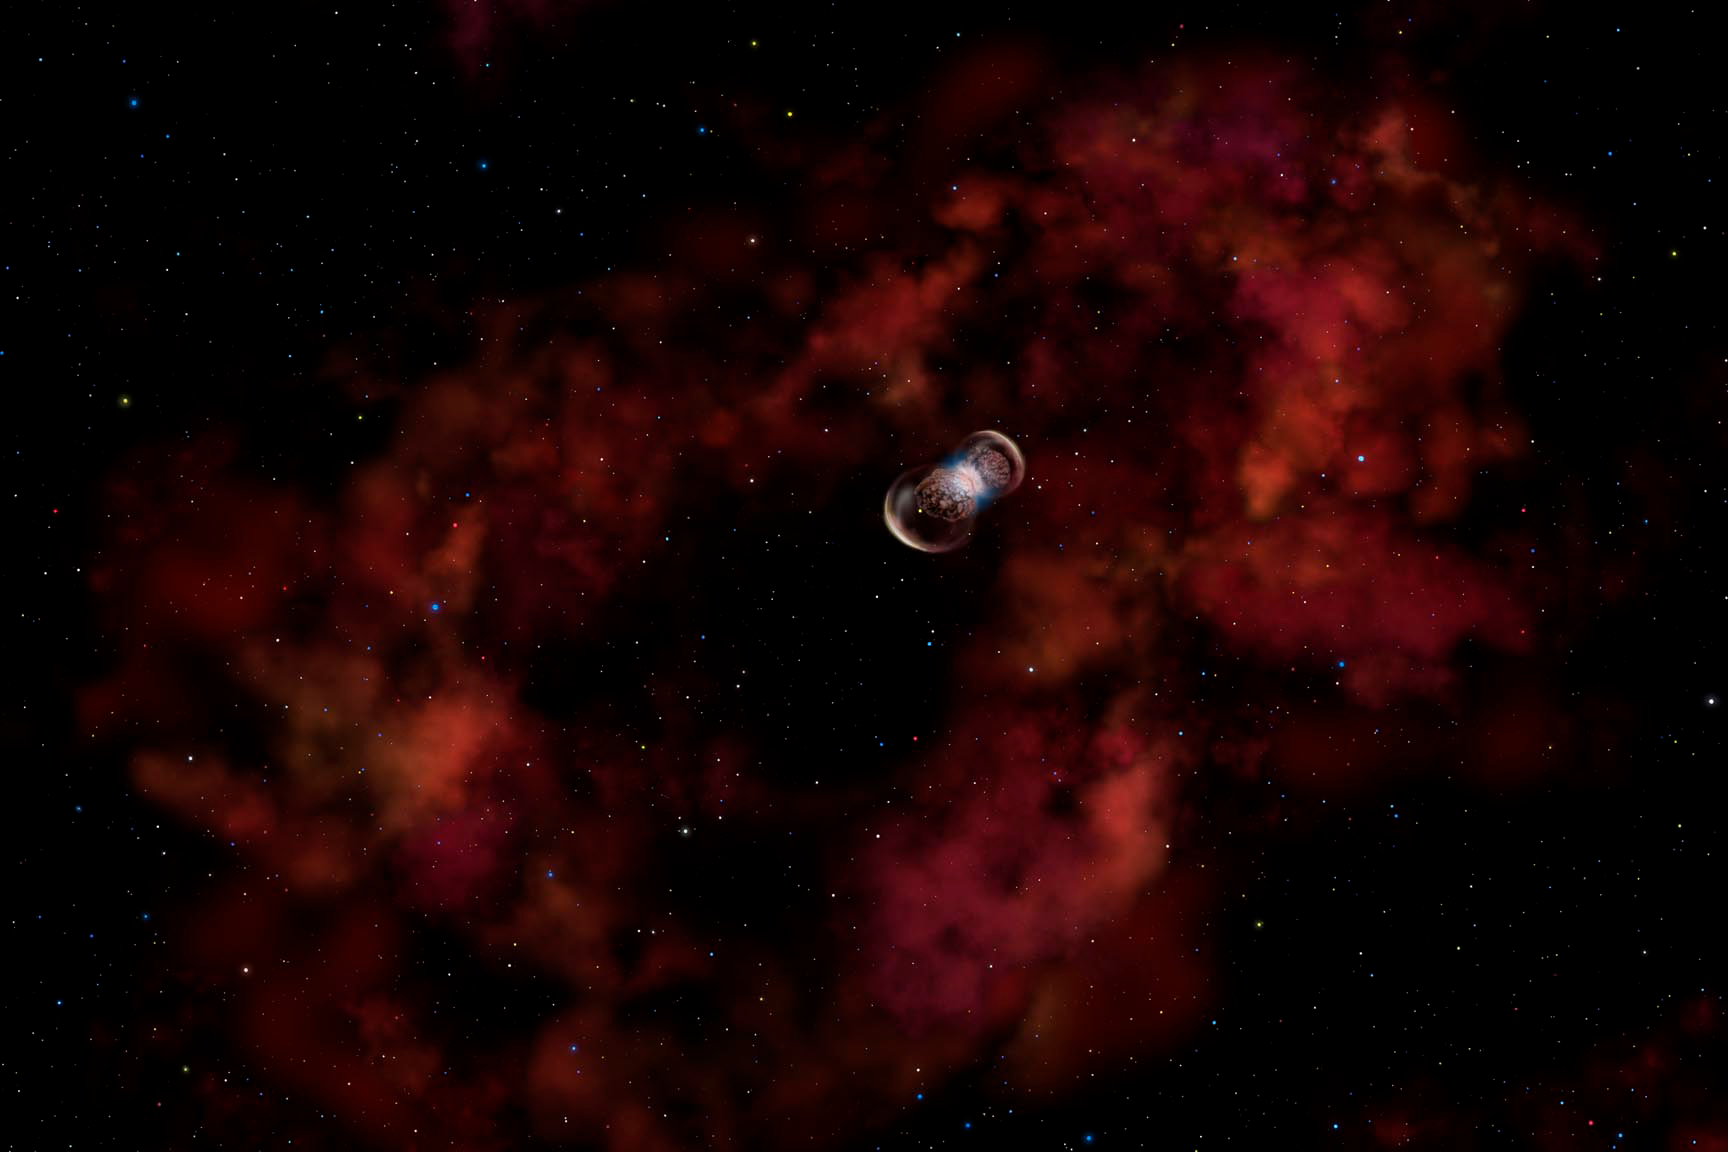

Probing a New Type of Stellar Explosion

Credit: Gemini Observatory/AURA/NSF/Artwork by Lynette Cook.